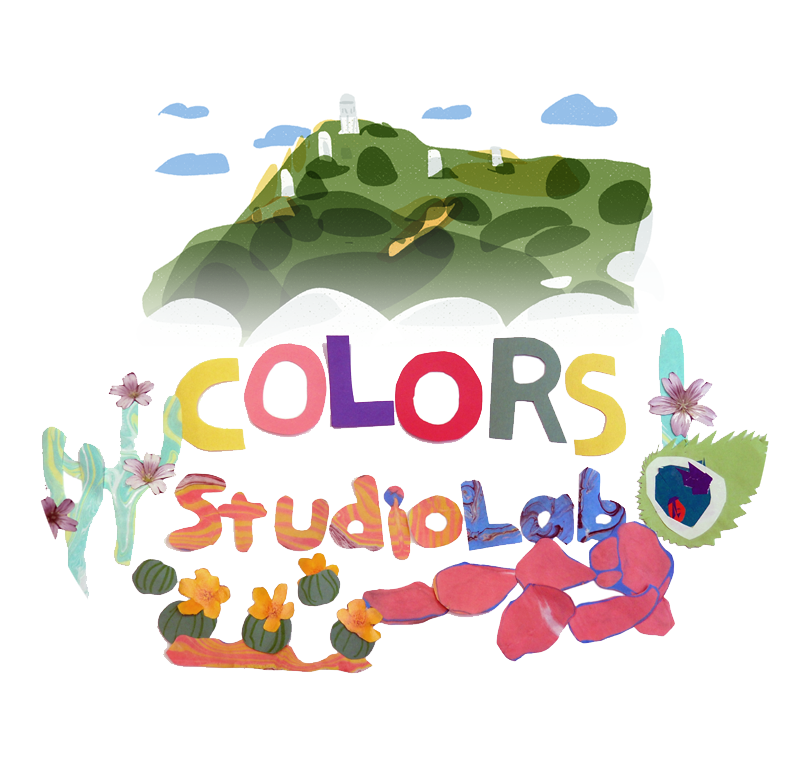

Colors StudioLab (Kitt Peak)

Colors StudioLab key visual with Ioligam (Kitt Peak)

Credit: NOIRLab